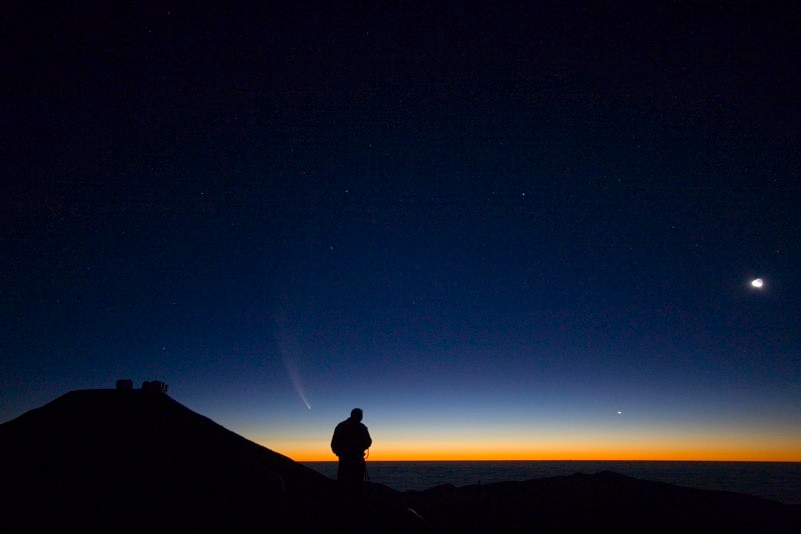

Comet McNaught

Images collected by ESO staff of the very bright comet McNaught that was visible in Europe early January 2007 and is presently visible from the Southern Hemisphere.

Credit: ESO